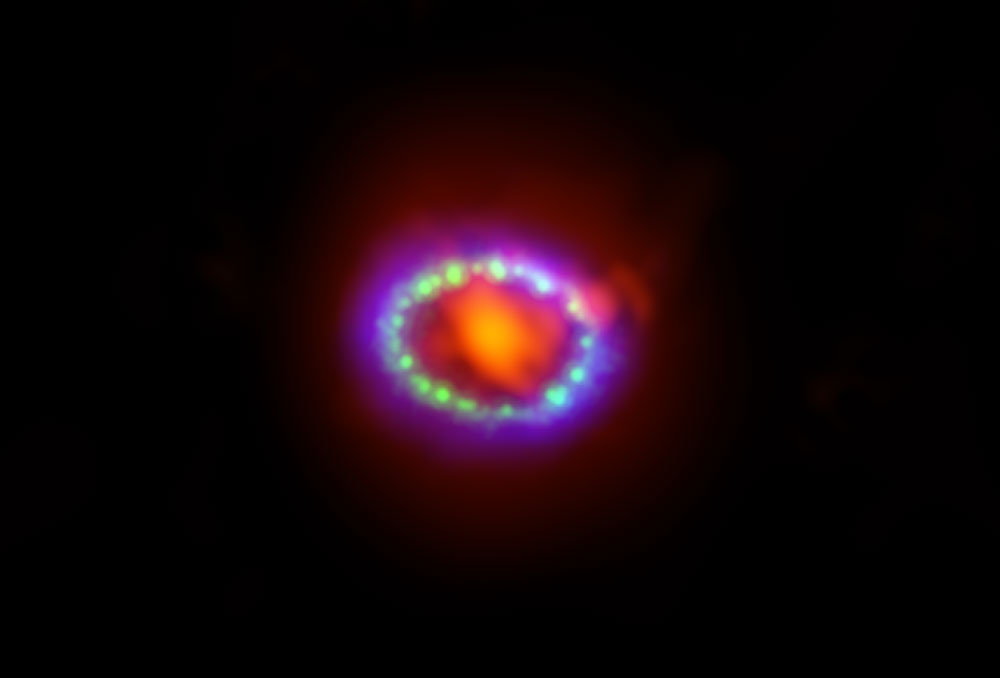

Supernova’s Super Dust Factory Imaged with ALMA

Composite image of supernova 1987A. ALMA data (in red) shows newly formed dust in the center of the remnant. HST (in green) and Chandra (in blue) show the expanding shockwave.

Credit: Alexandra Angelich (NRAO/AUI/NSF); NASA Hubble; NASA Chandra